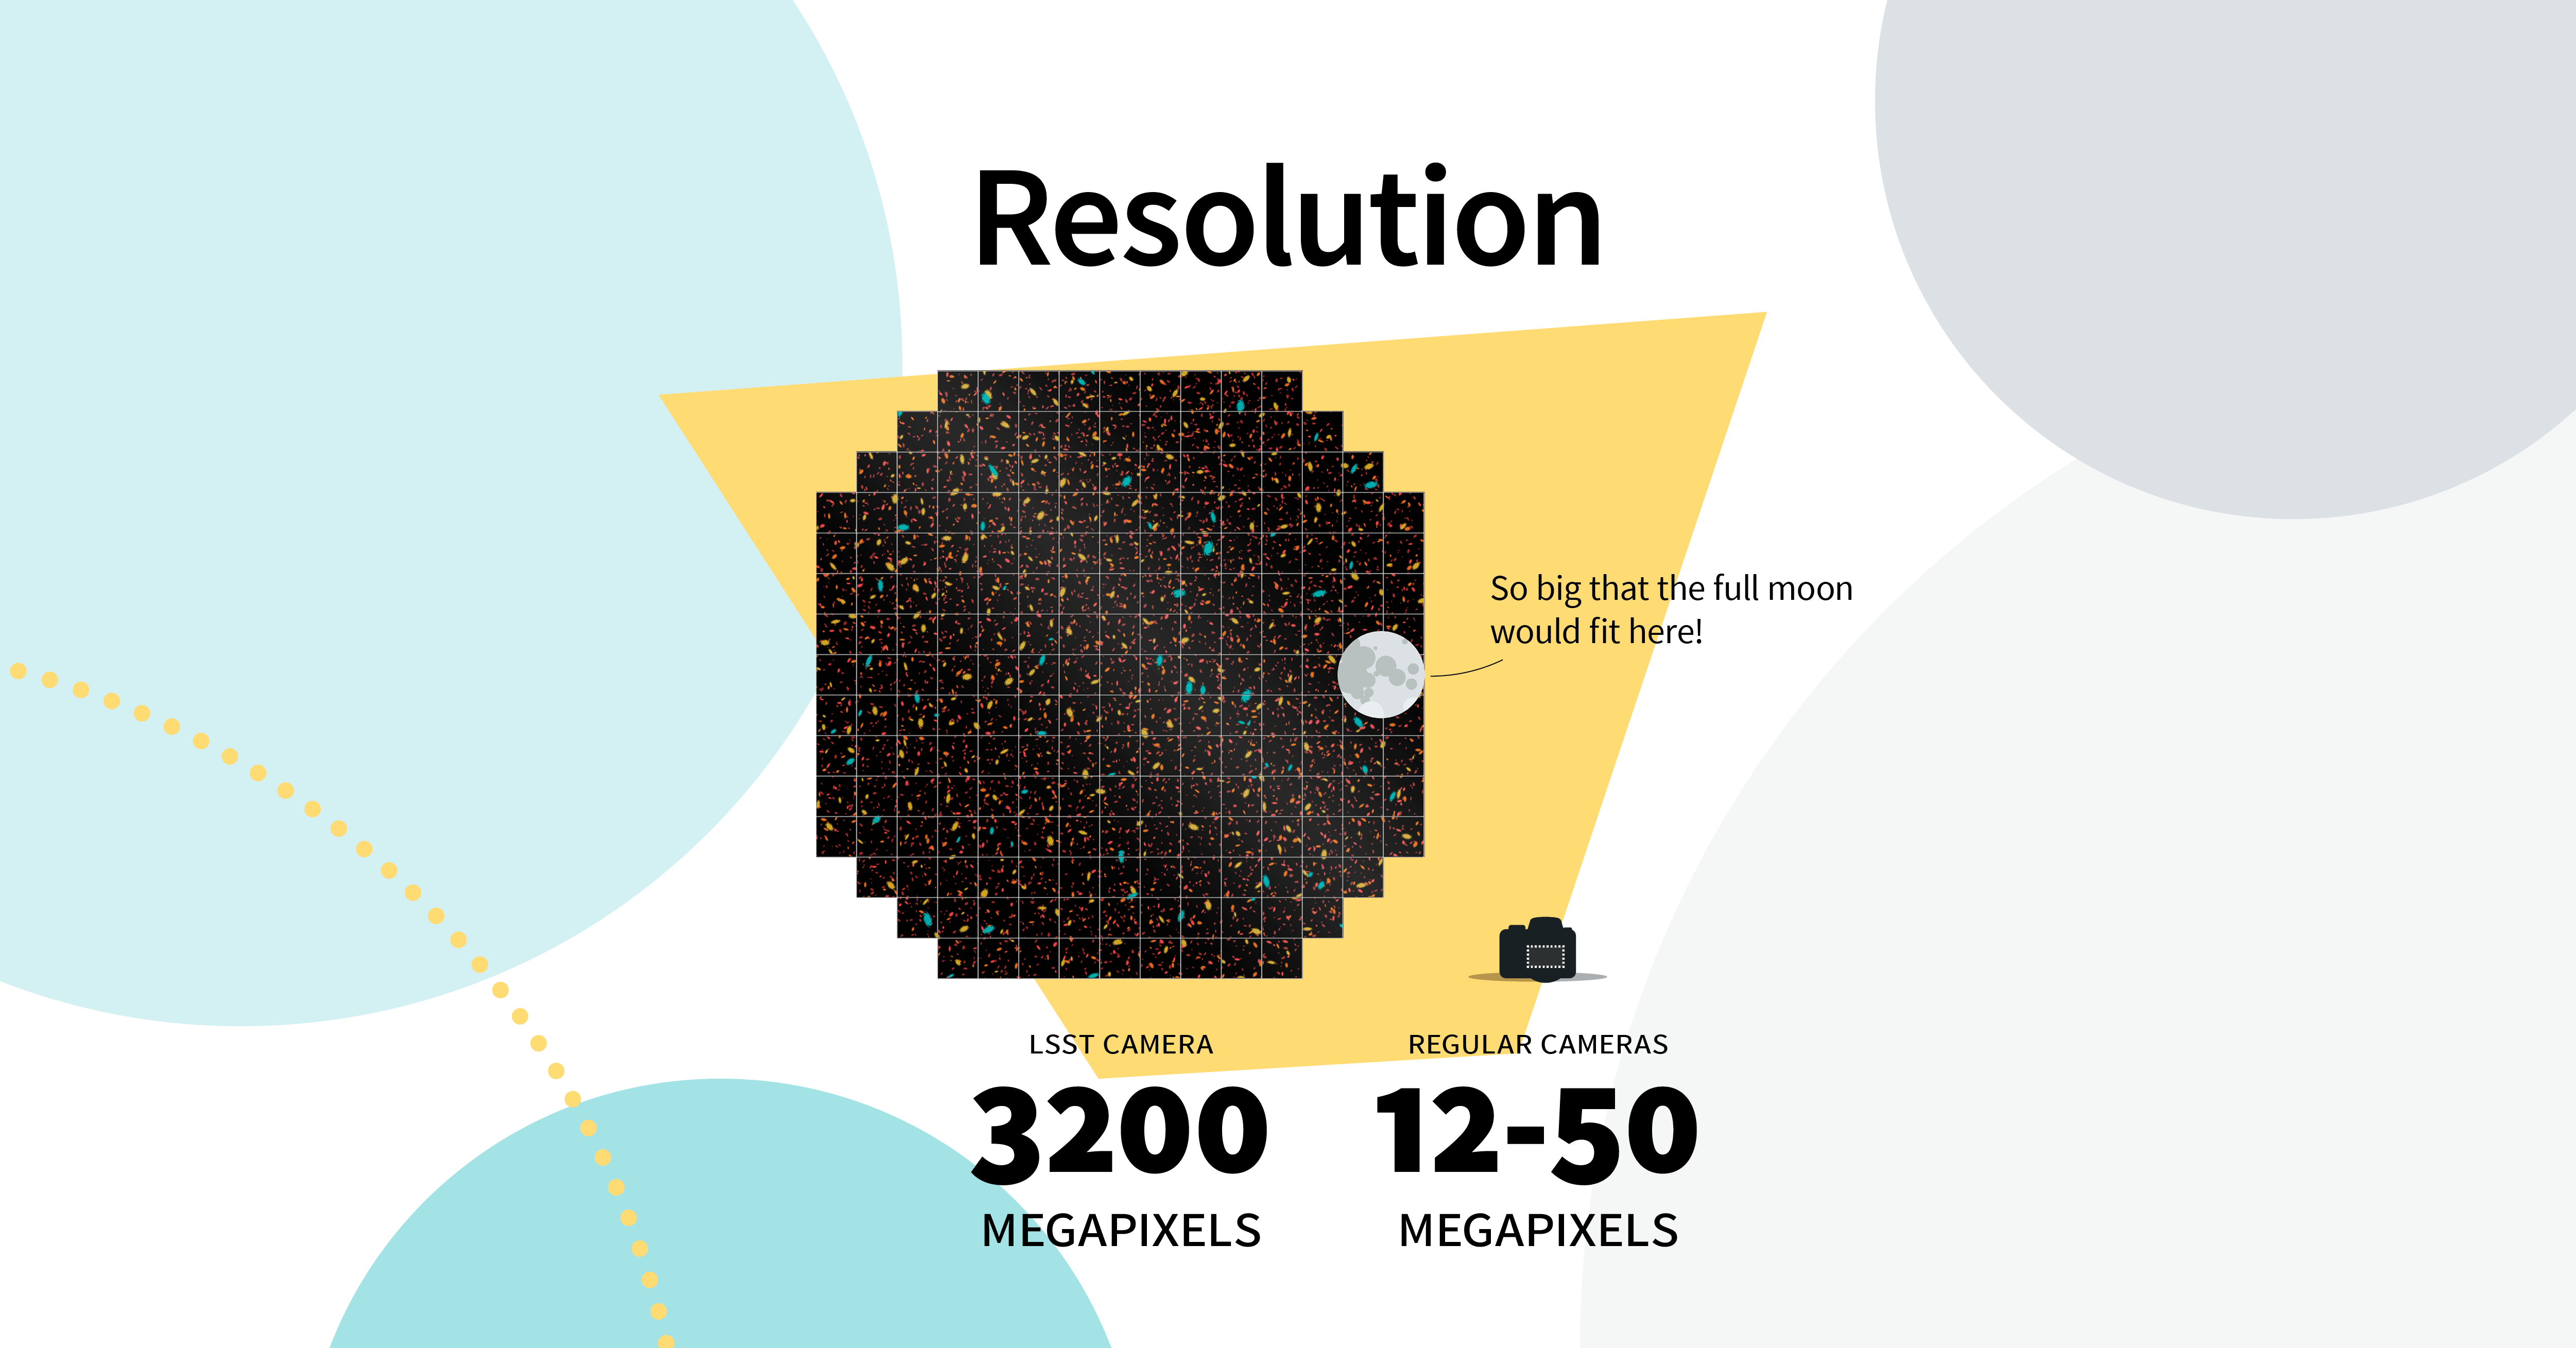

LSST Camera: Like Your Camera, But Bigger

NSF-DOE Vera C. Rubin Observatory's LSST Camera is so large, a single image covers an area of sky equivalent to about 45 full Moons.

Credit: RubinObs/NOIRLab/SLAC/NSF/DOE/AURA/J. Pinto